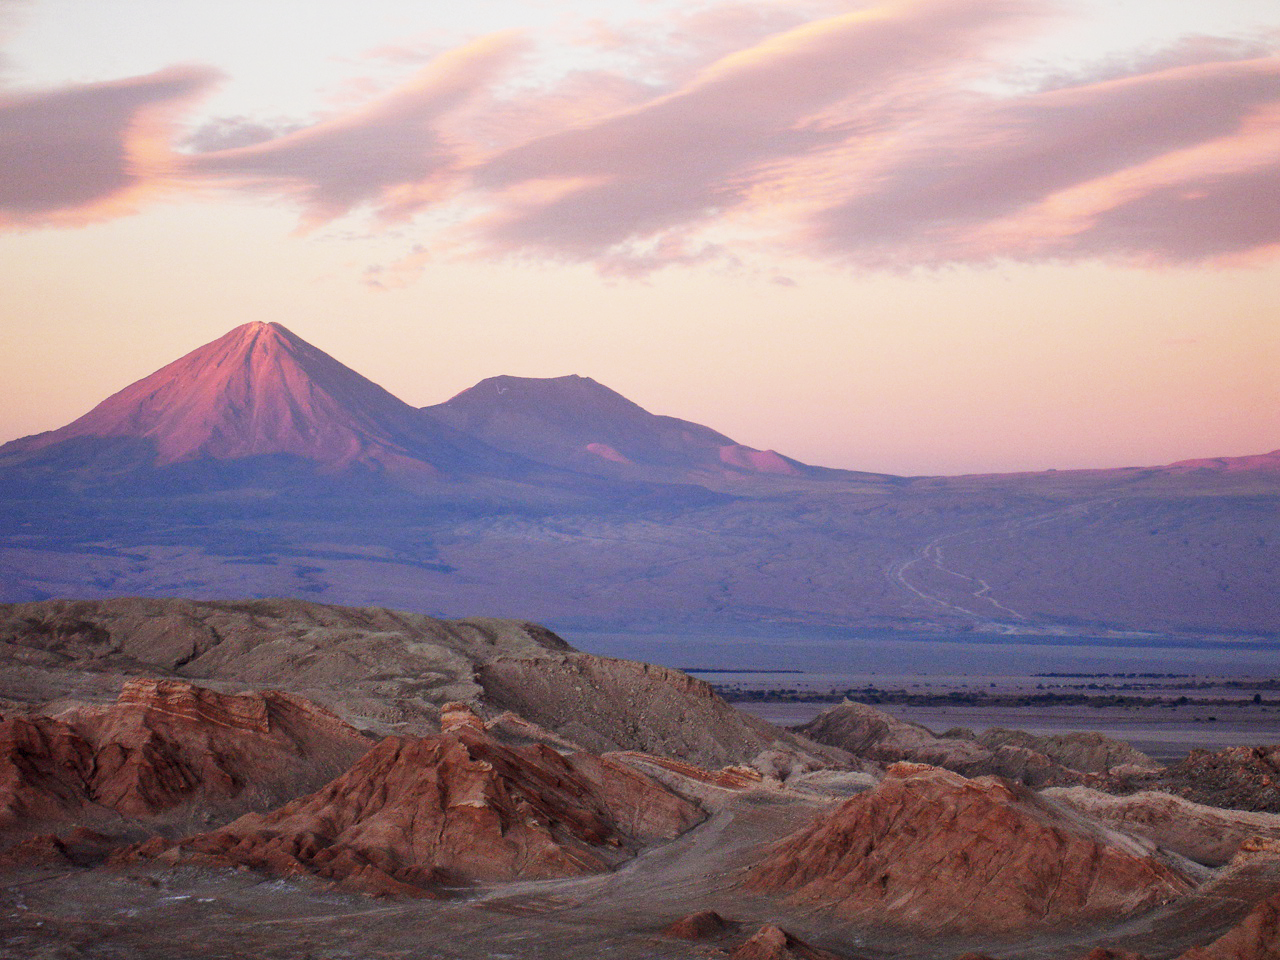

Licancabur dominates the sky

This is the Chajnantor Plateau lit by sunset. The Plateau is in Chile's Atacama Desert at an altitude of 5000 metres. In the distance can be seen the Licancabur volcano, dominating the sky line at an incredible 5920 metres above sea level.

Credit: ESO